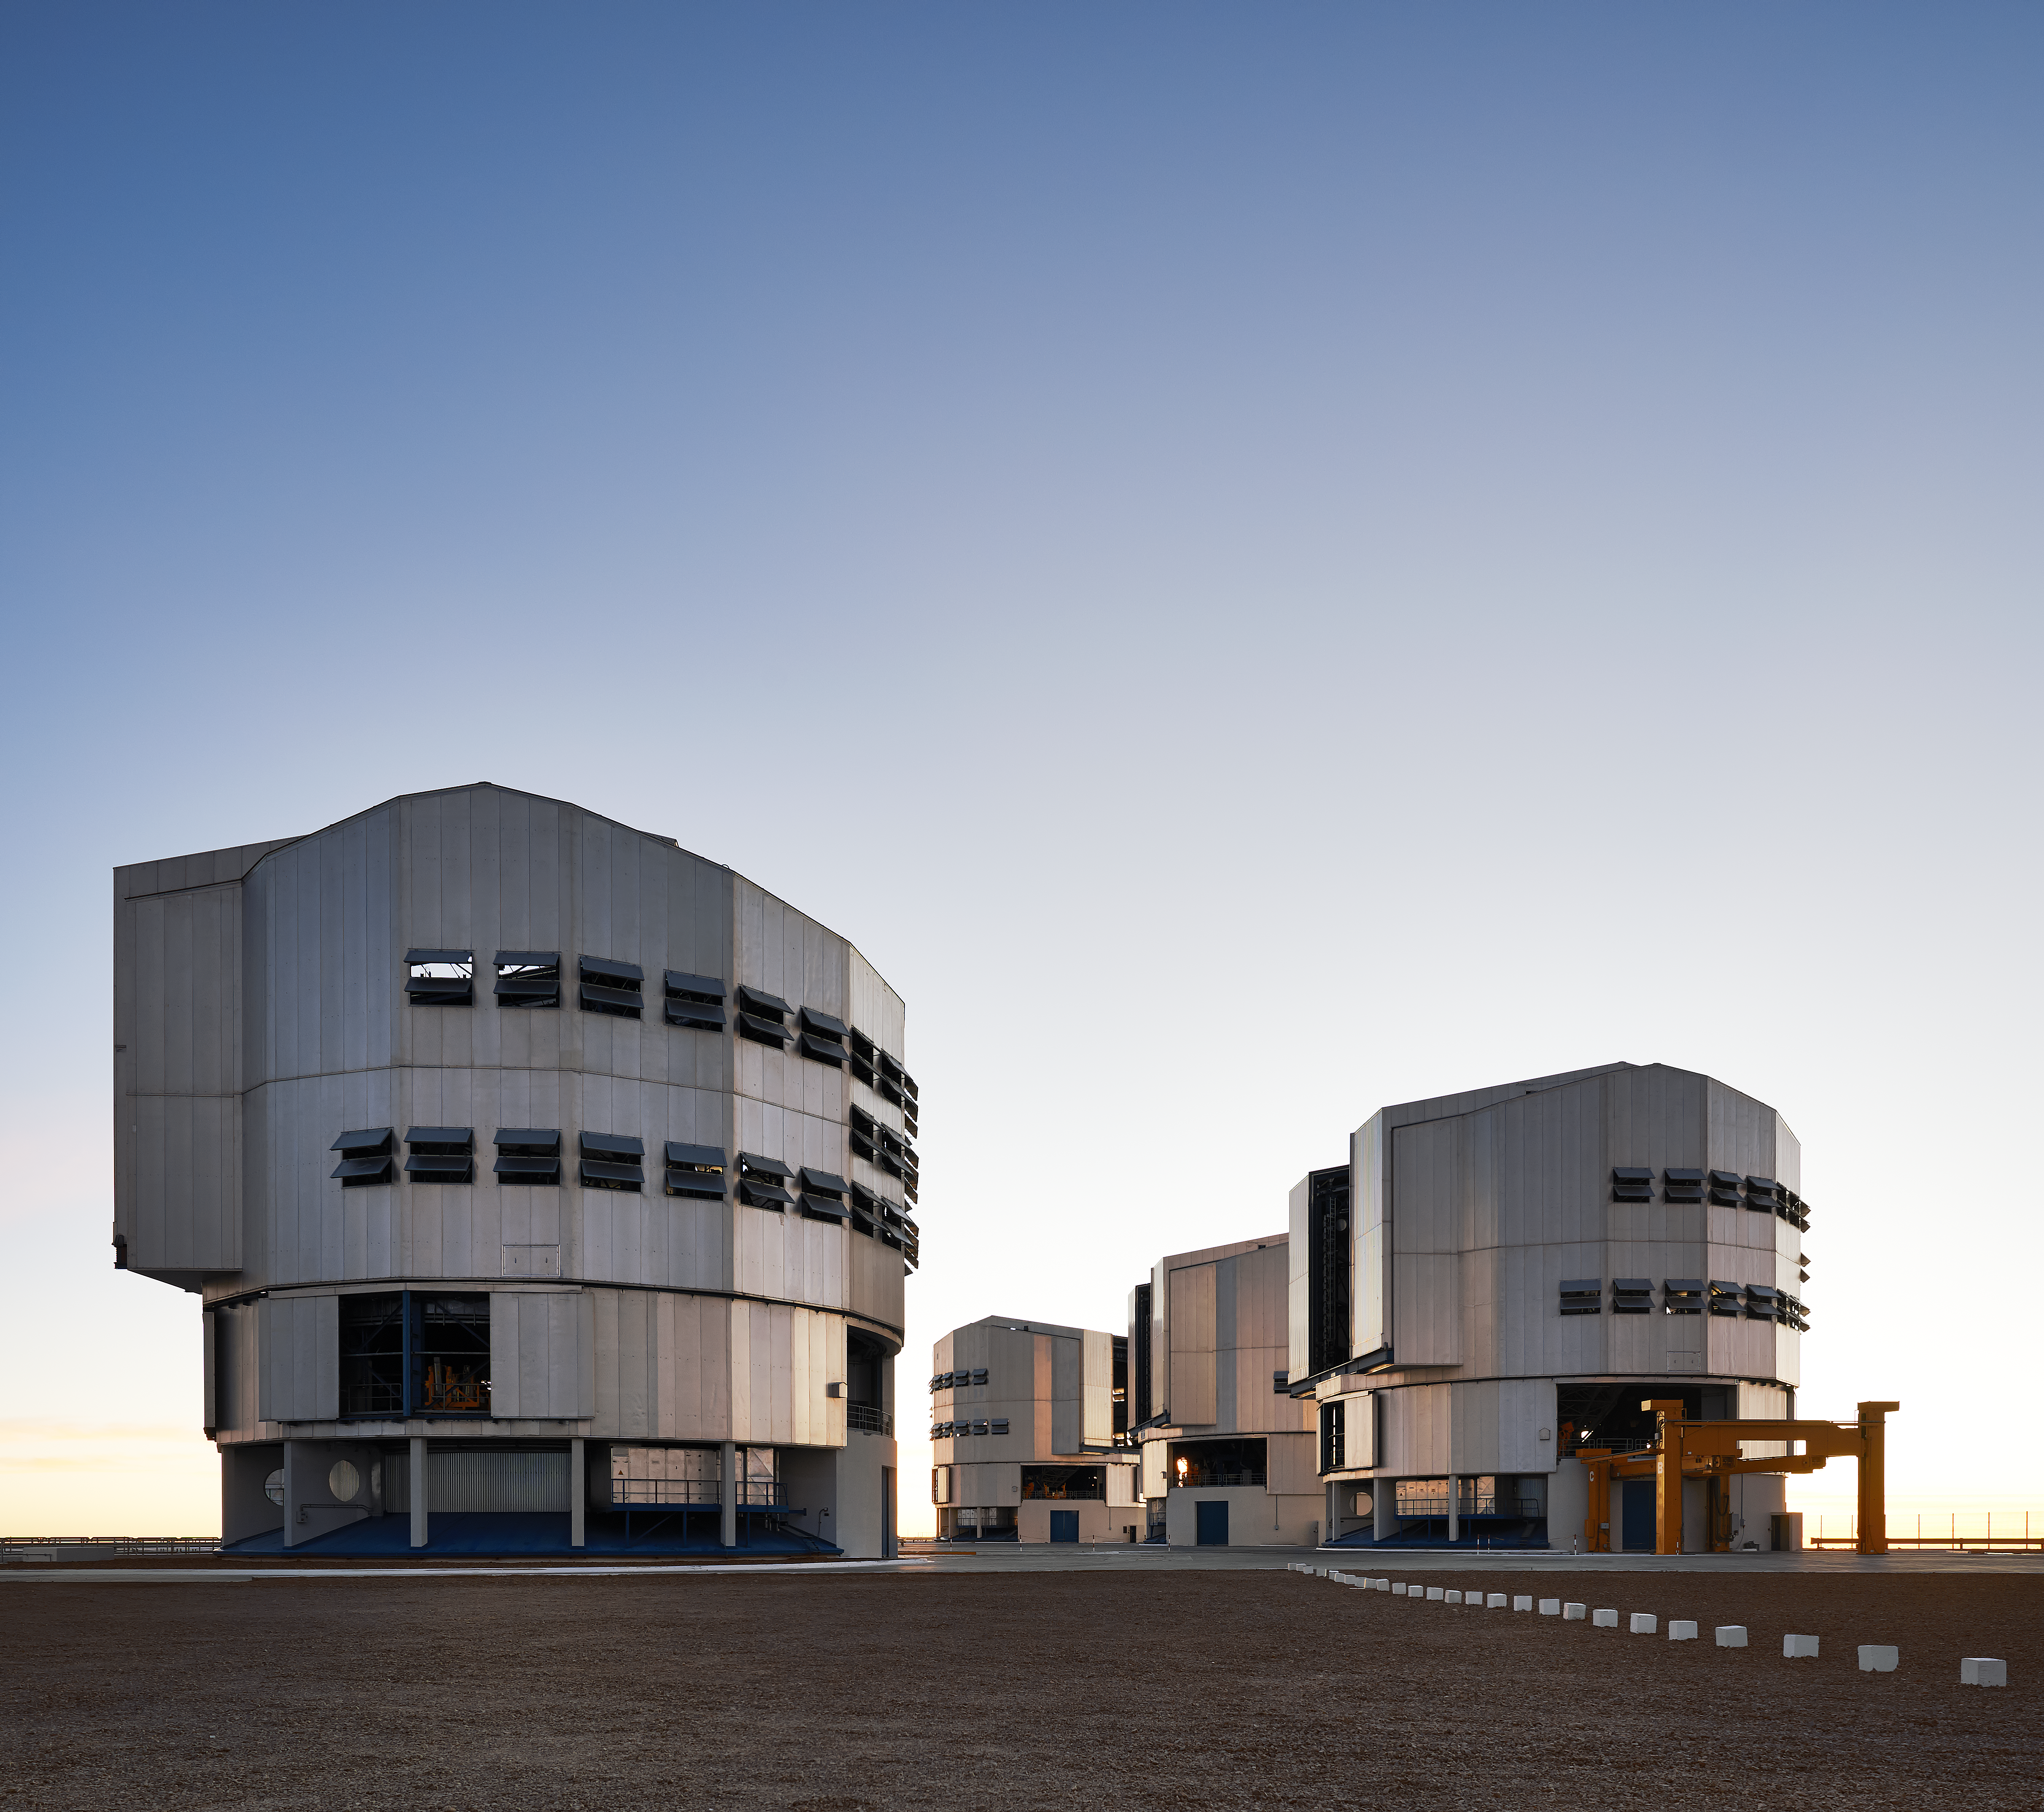

The VLT below the evening sky

All four of the VLT Unit Telescopes at Paranal, named ANTU (UT1; The Sun), KUEYEN (UT2; The Moon), MELIPAL (UT3; The Southern Cross), and YEPUN (UT4; Venus - as evening star).

Credit: Enrico Sacchetti/ESO